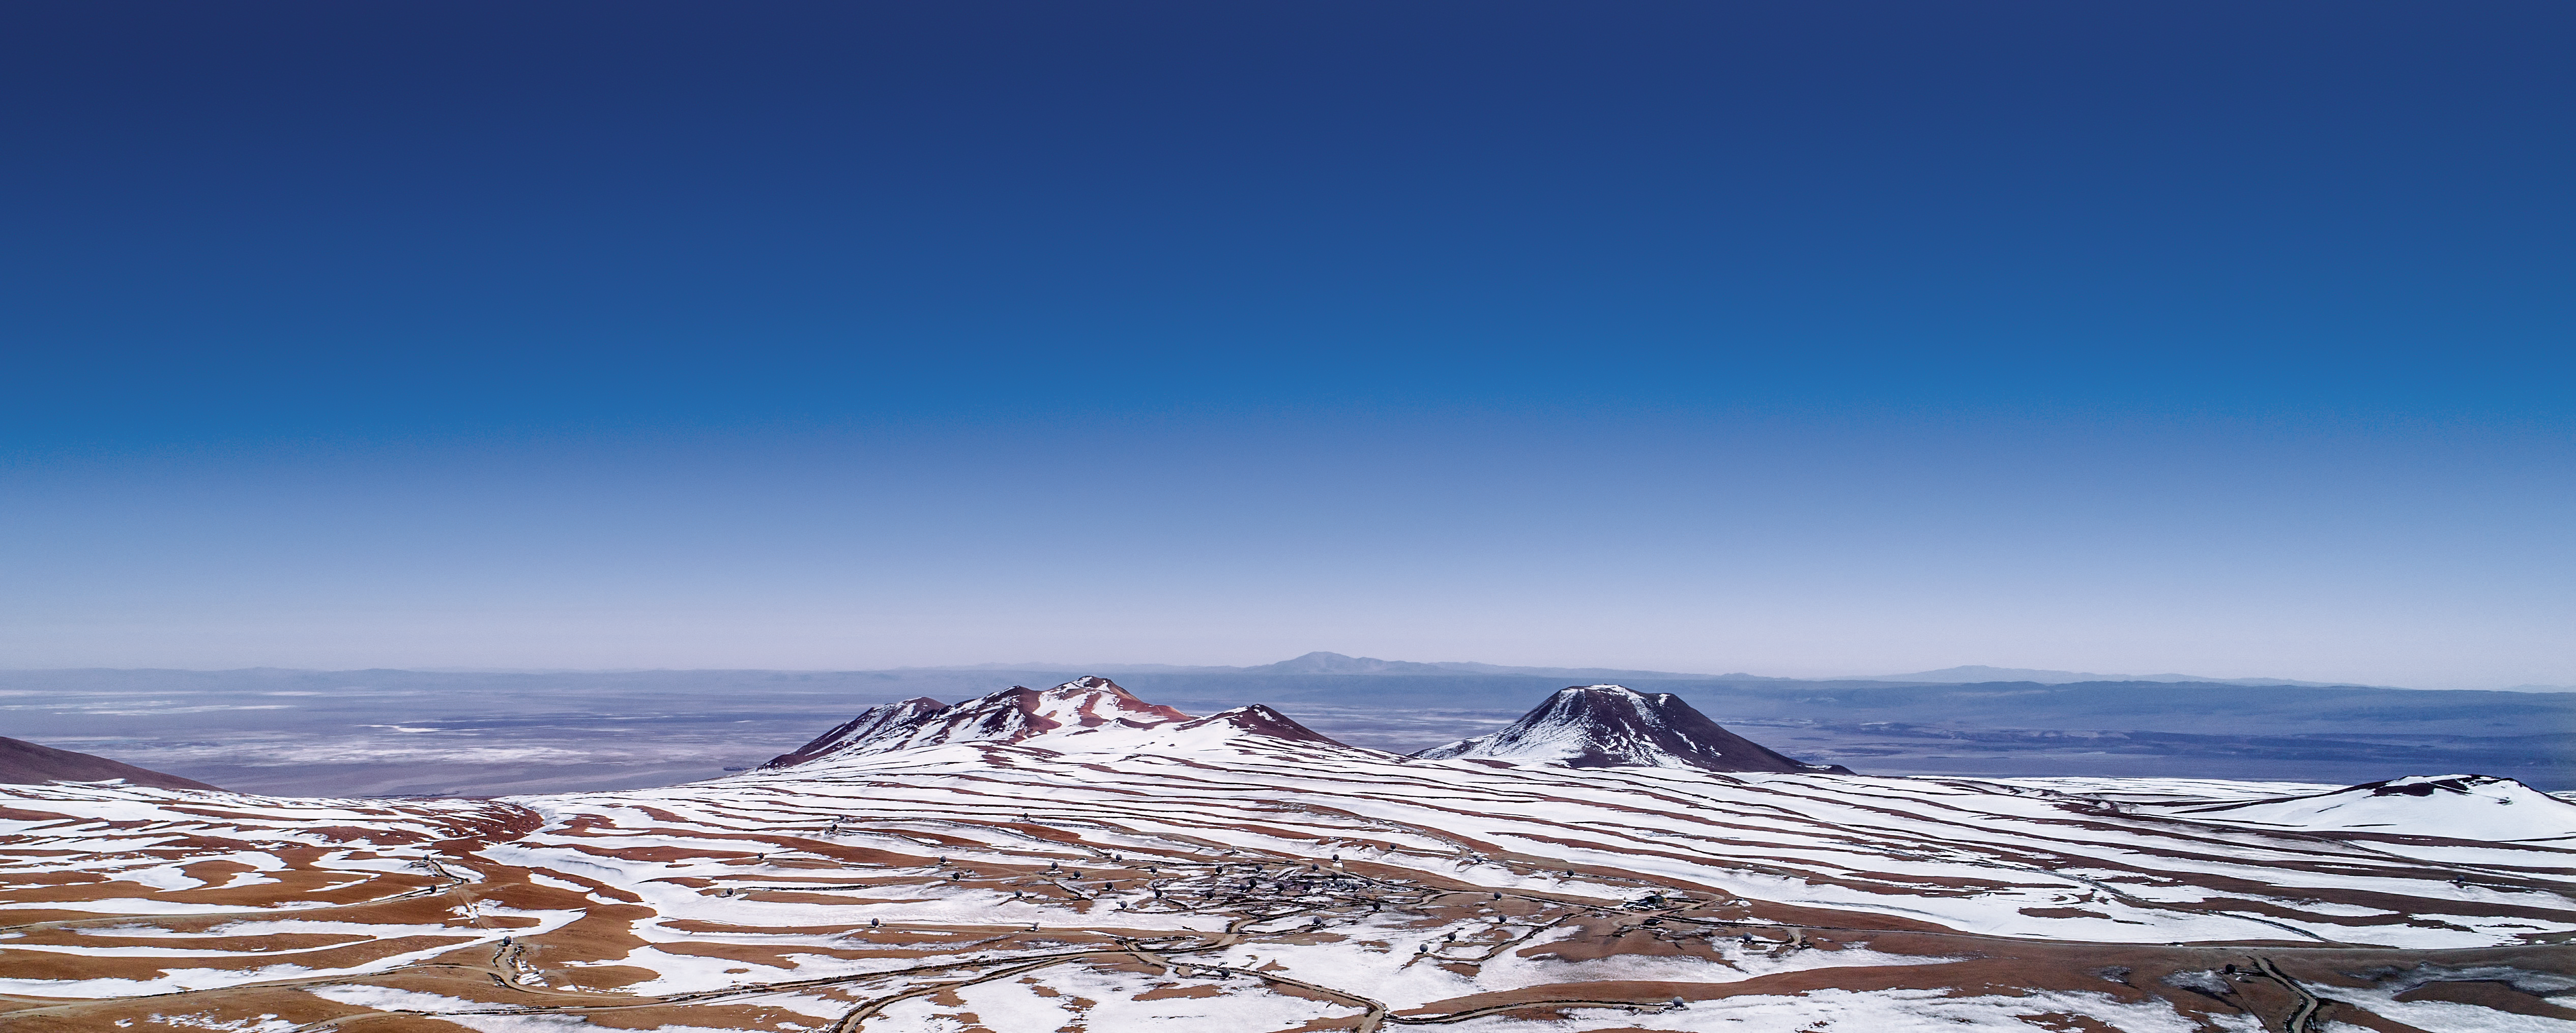

Chajnantor plateau, home of ALMA

The ALMA observatory is situated on the breathtaking Chajnantor Plateau in the Chilean Andes, at an altitude of around 5000 metres. Chajnantor is the highest major observatory site in the world, and the atmosphere above the plateau is the driest in the world, with the exception of Antarctica.

Credit: ALMA (ESO/NAOJ/NRAO)